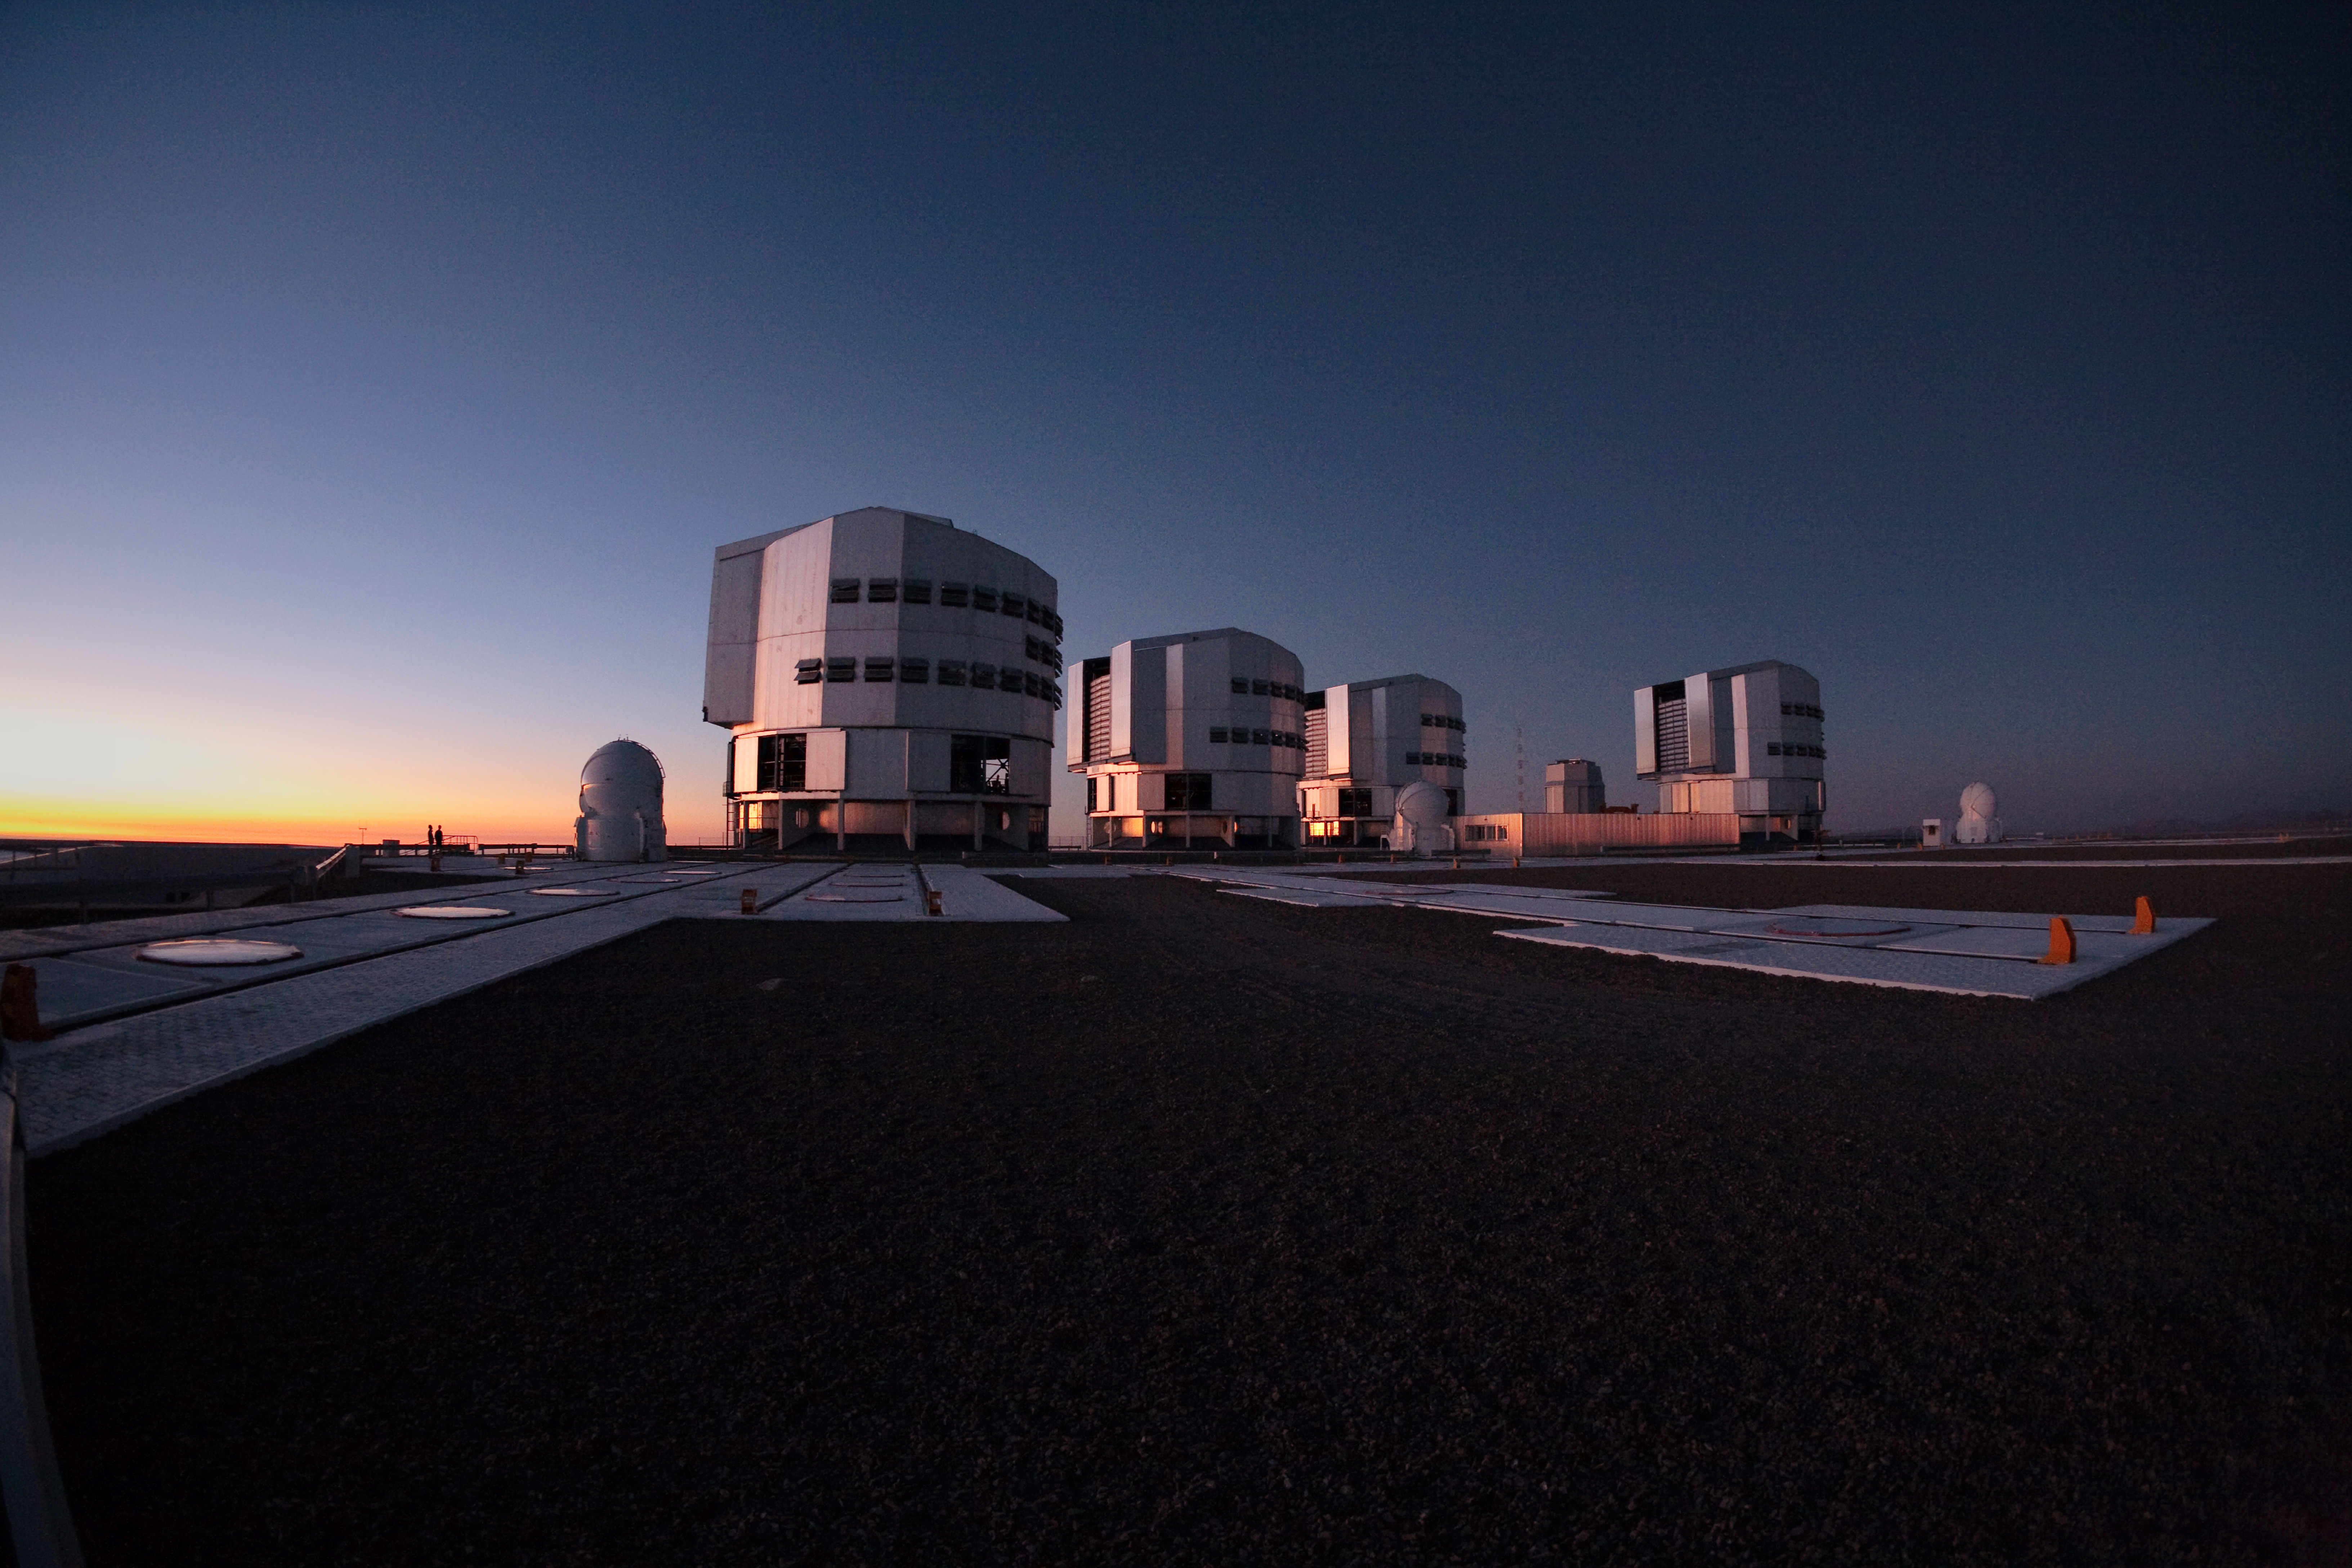

VLT platform

The Very Large Telescope platform at Paranal Observatory in Chile. This image was obtained in March 2009.

Credit: ESO